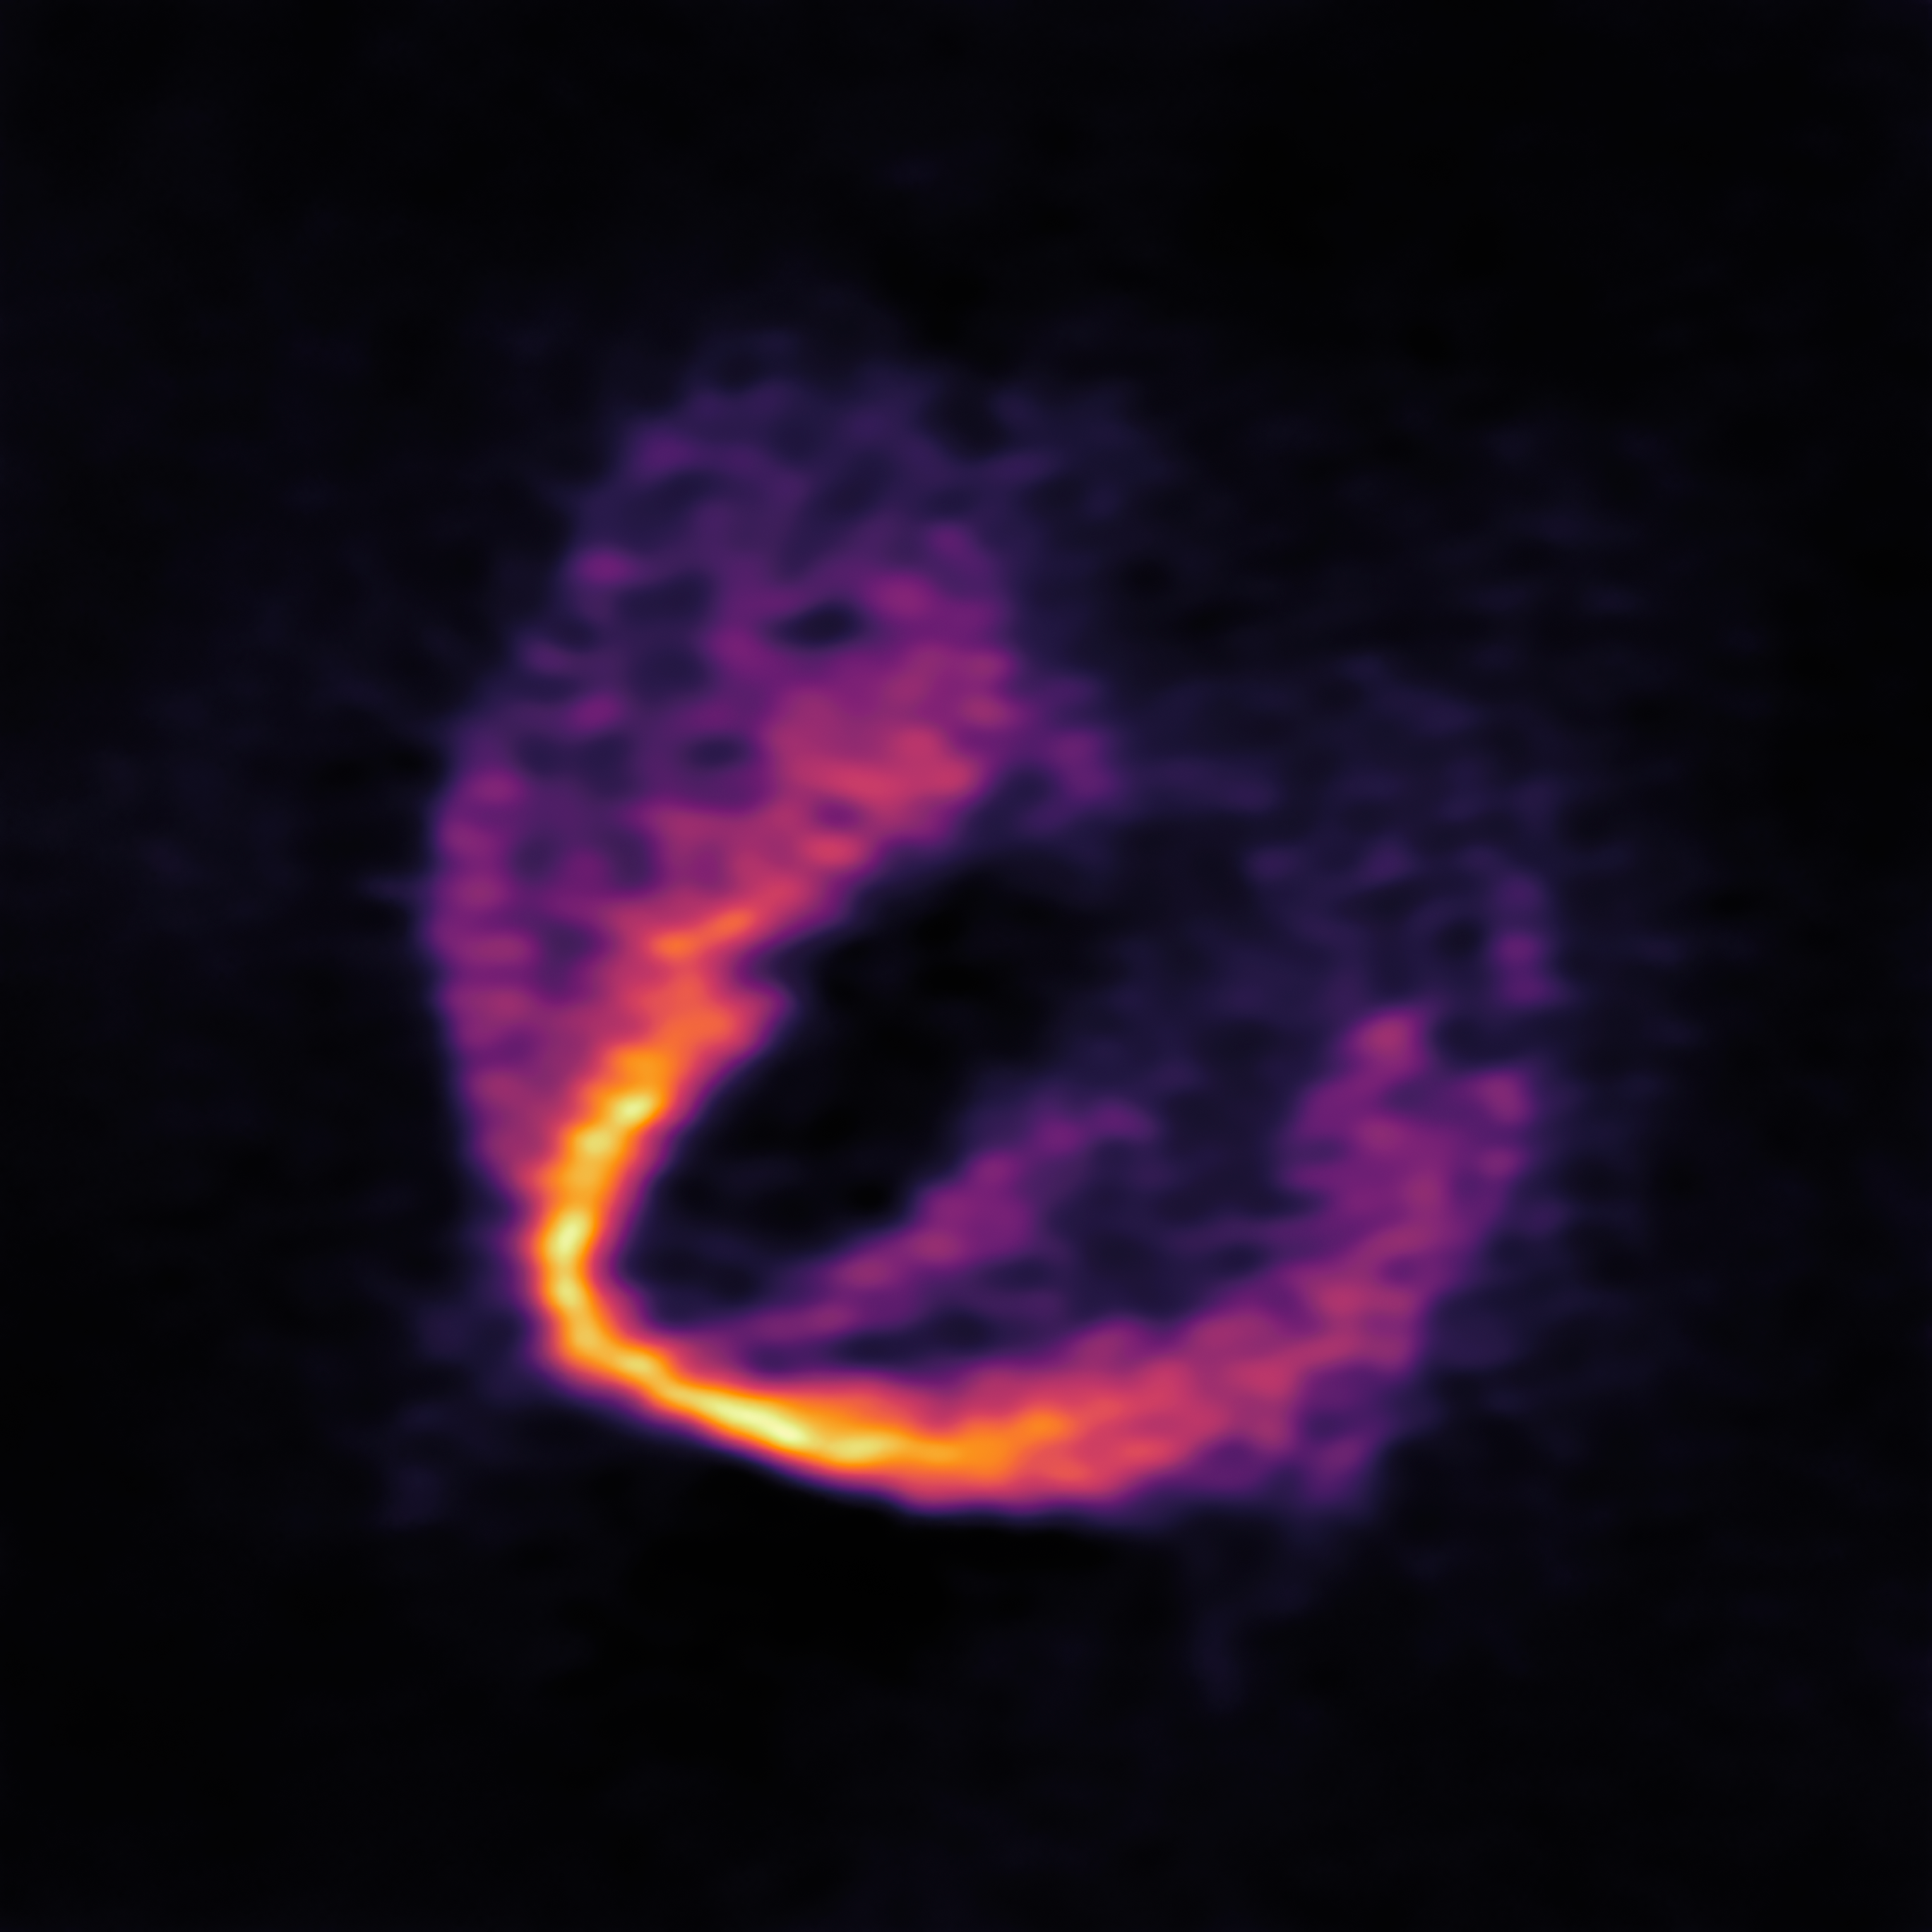

ALMA Discovers Trio of Infant Planets

ALMA has uncovered convincing evidence that three young planets are in orbit around the infant star HD 163296. Using a novel planet-finding technique, astronomers have identified three discrete disturbances in the young star’s gas-filled disc: the strongest evidence yet that newly formed planets are in orbit there. These are considered the first planets discovered with ALMA.

This image shows part of the ALMA data set at one wavelength and reveals a clear “kink” in the material, which indicates unambiguously the presence of one of the planets.

Credit: ESO, ALMA (ESO/NAOJ/NRAO); Pinte et al.